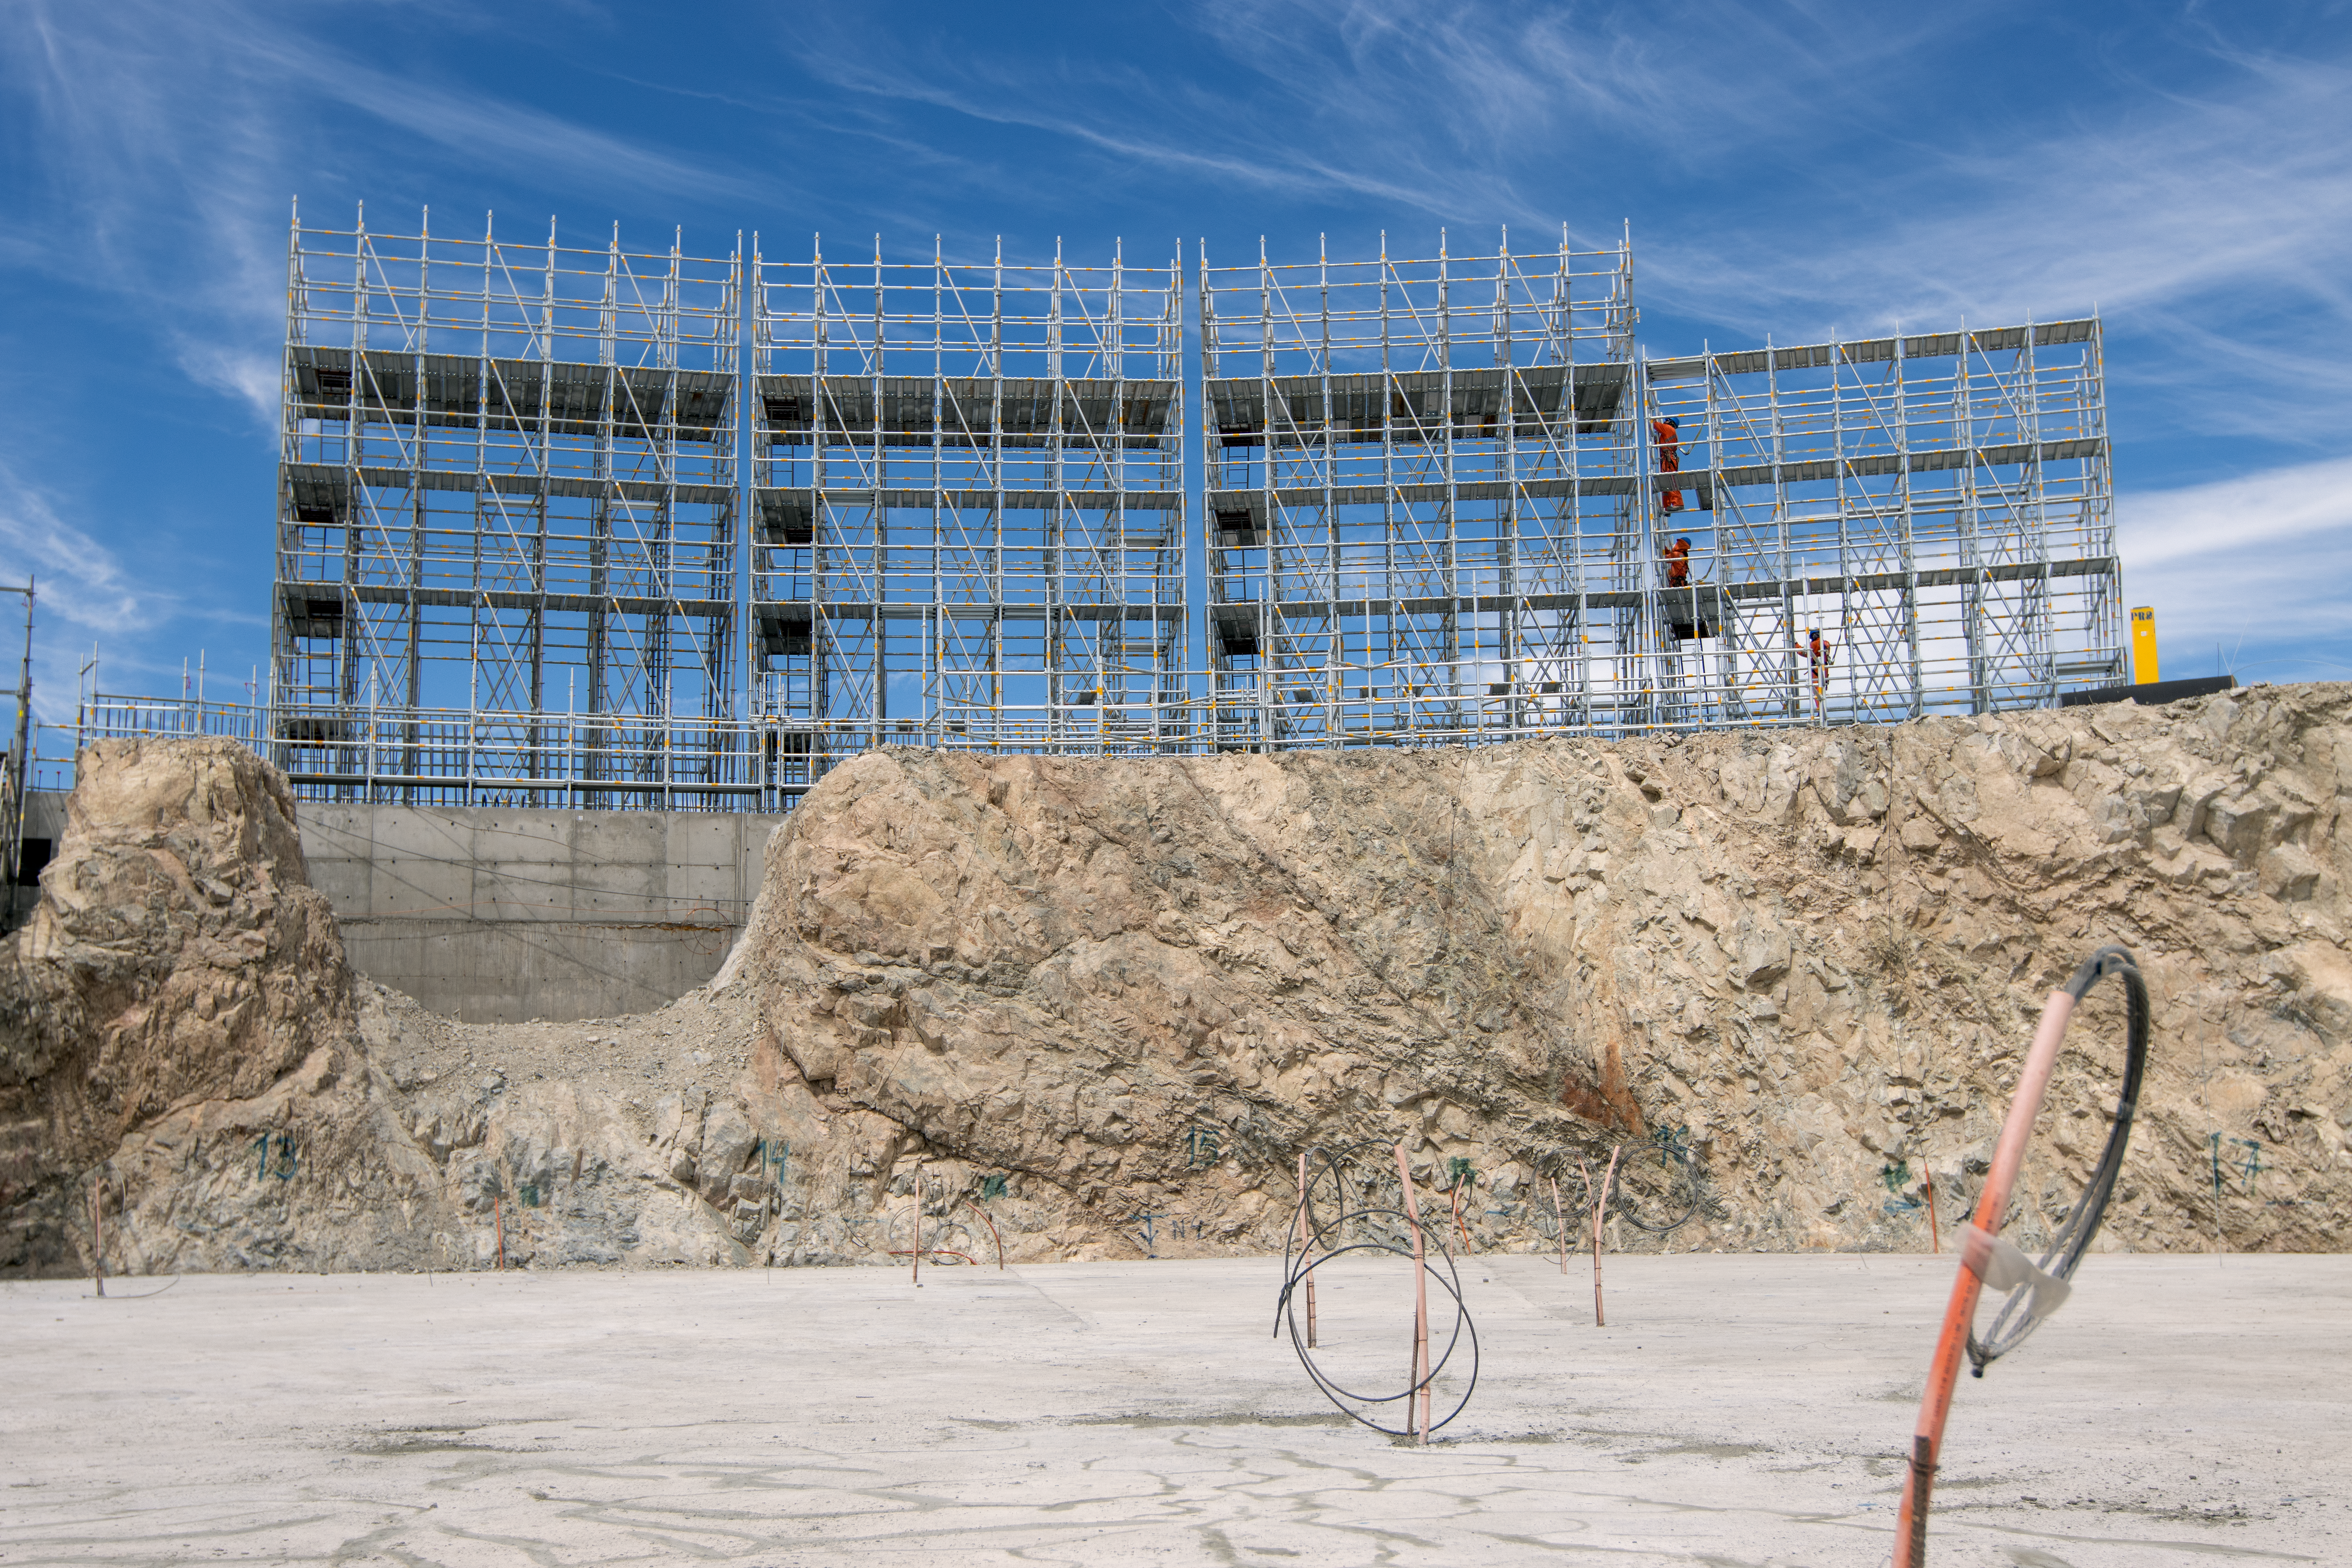

Progression of the ELT

ELT construction work is progressing at Cerro Armazones, Chile.

Credit: ESO